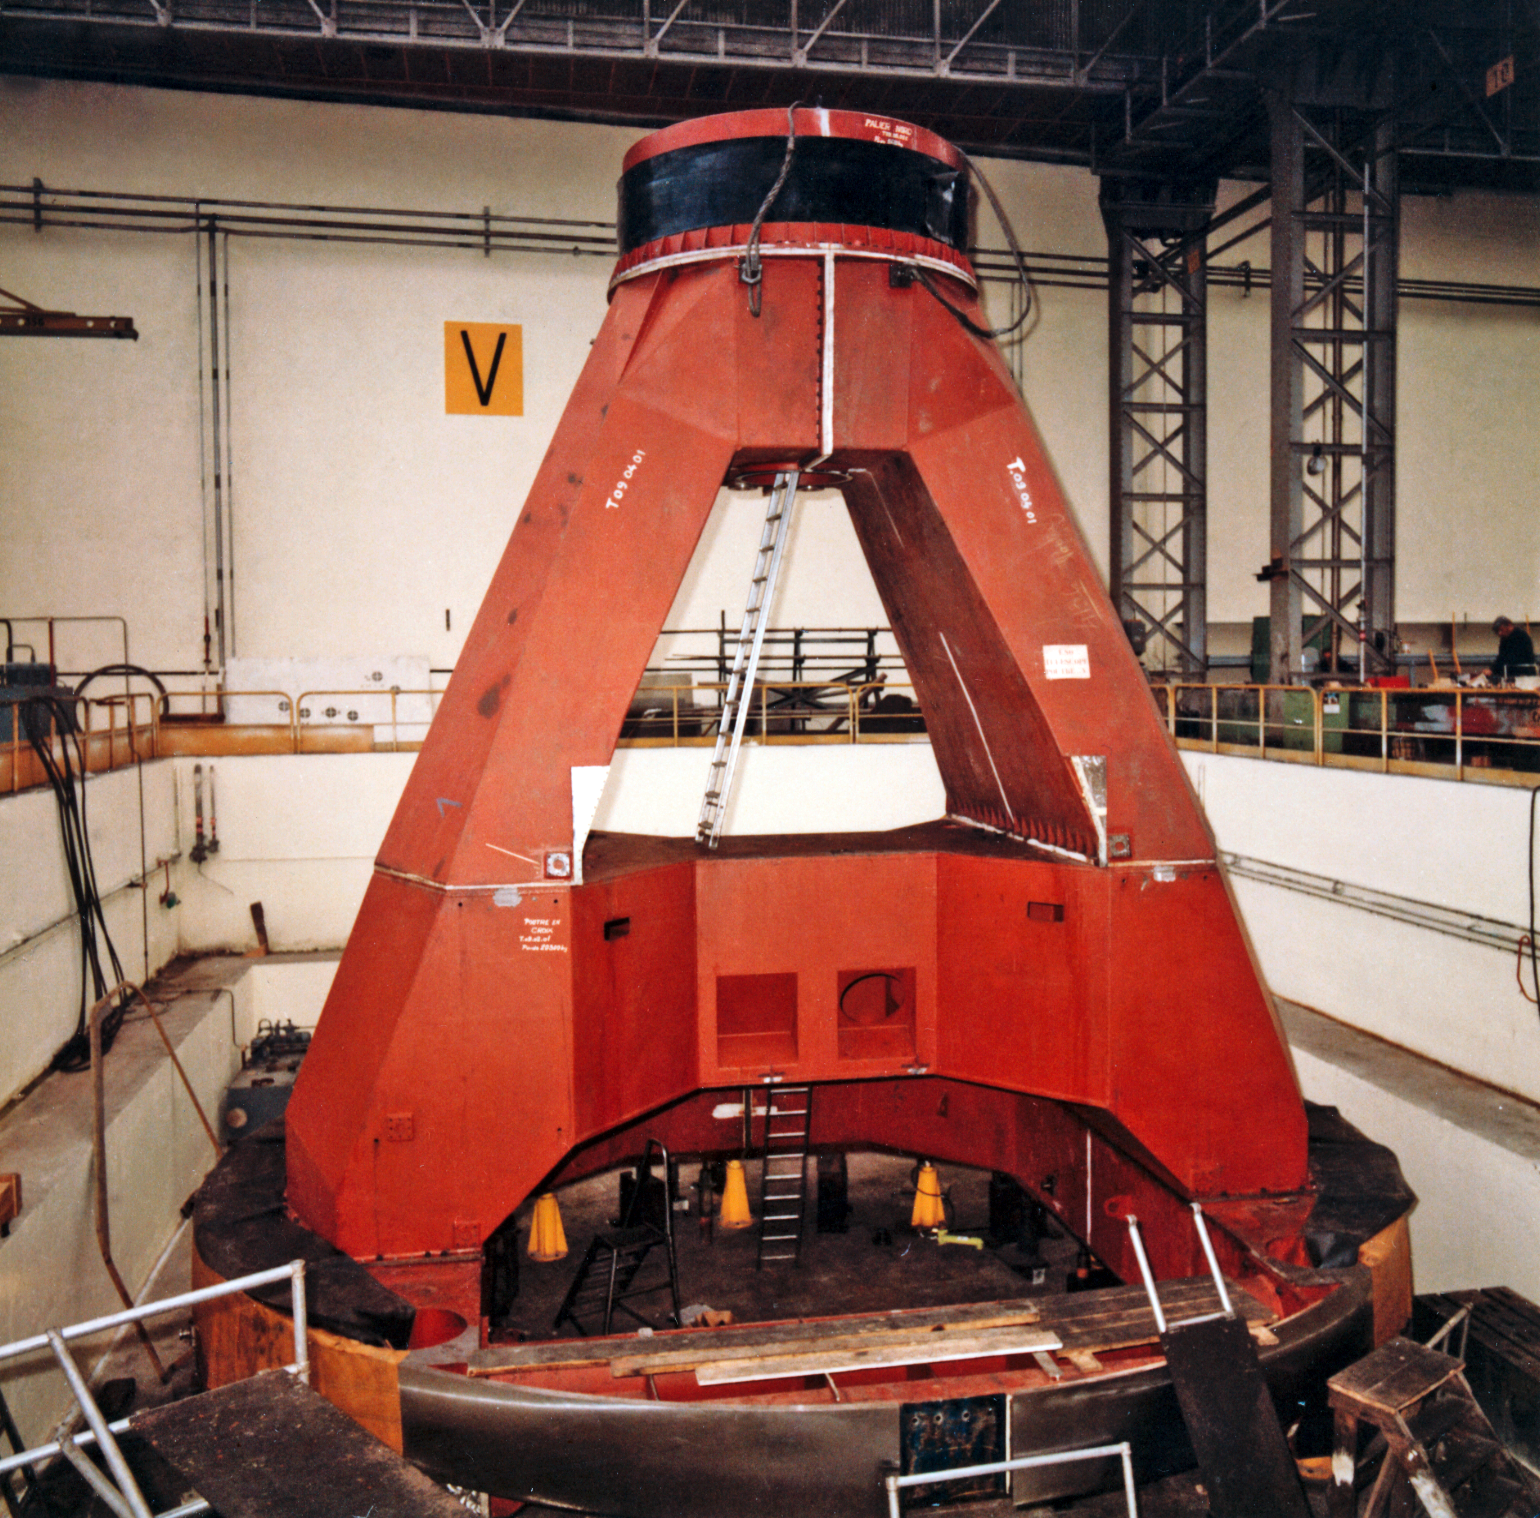

The ESO 3.6-metre telescope construction

The huge fork of the horseshoe mount for the telescope at Creusot-Loire, St Chammond, circa 1974.

Credit: ESO